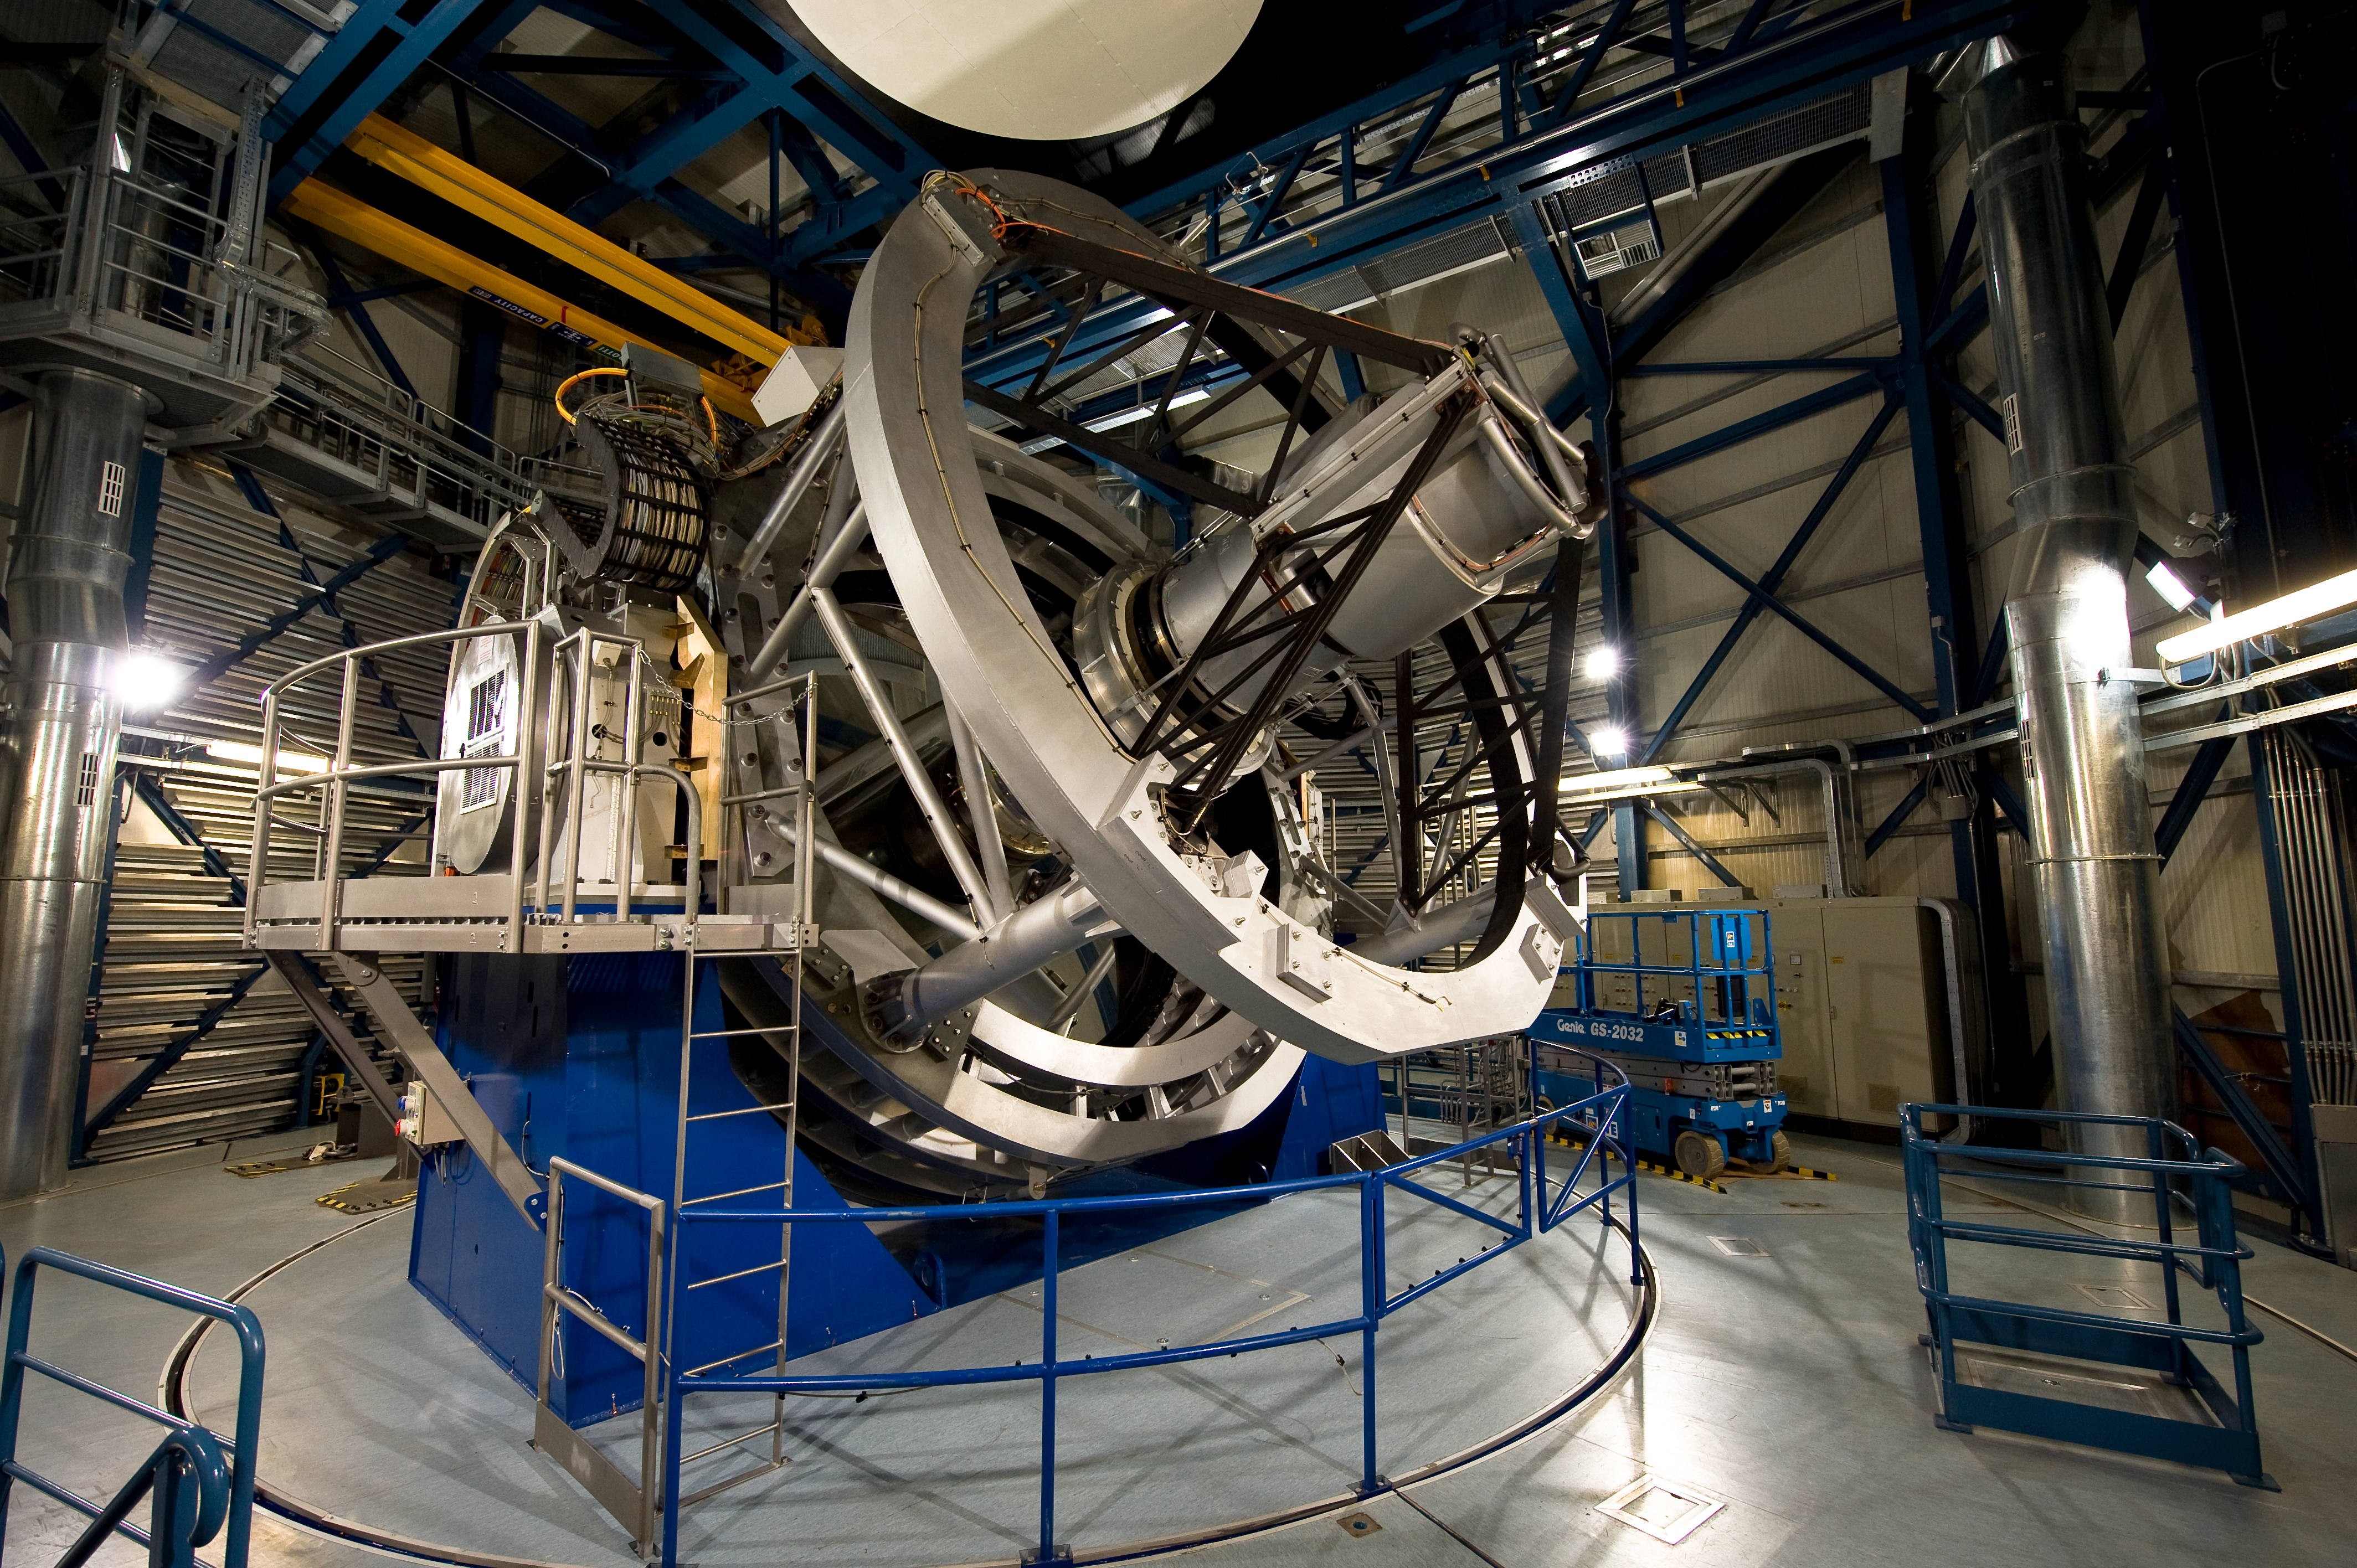

The VISTA telescope

VISTA is the largest telescope in the world dedicated to surveying the sky. It has a huge camera that is sensitive to near-infrared wavelengths. Its primary mirror is 4.1 metres in diameter and is the most highly curved of its size. The extremely high curvature reduces the focal length, making the structure of the telescope extremely compact. This design enables VISTA to map large areas of the sky quickly and deeply.

Credit: ESO